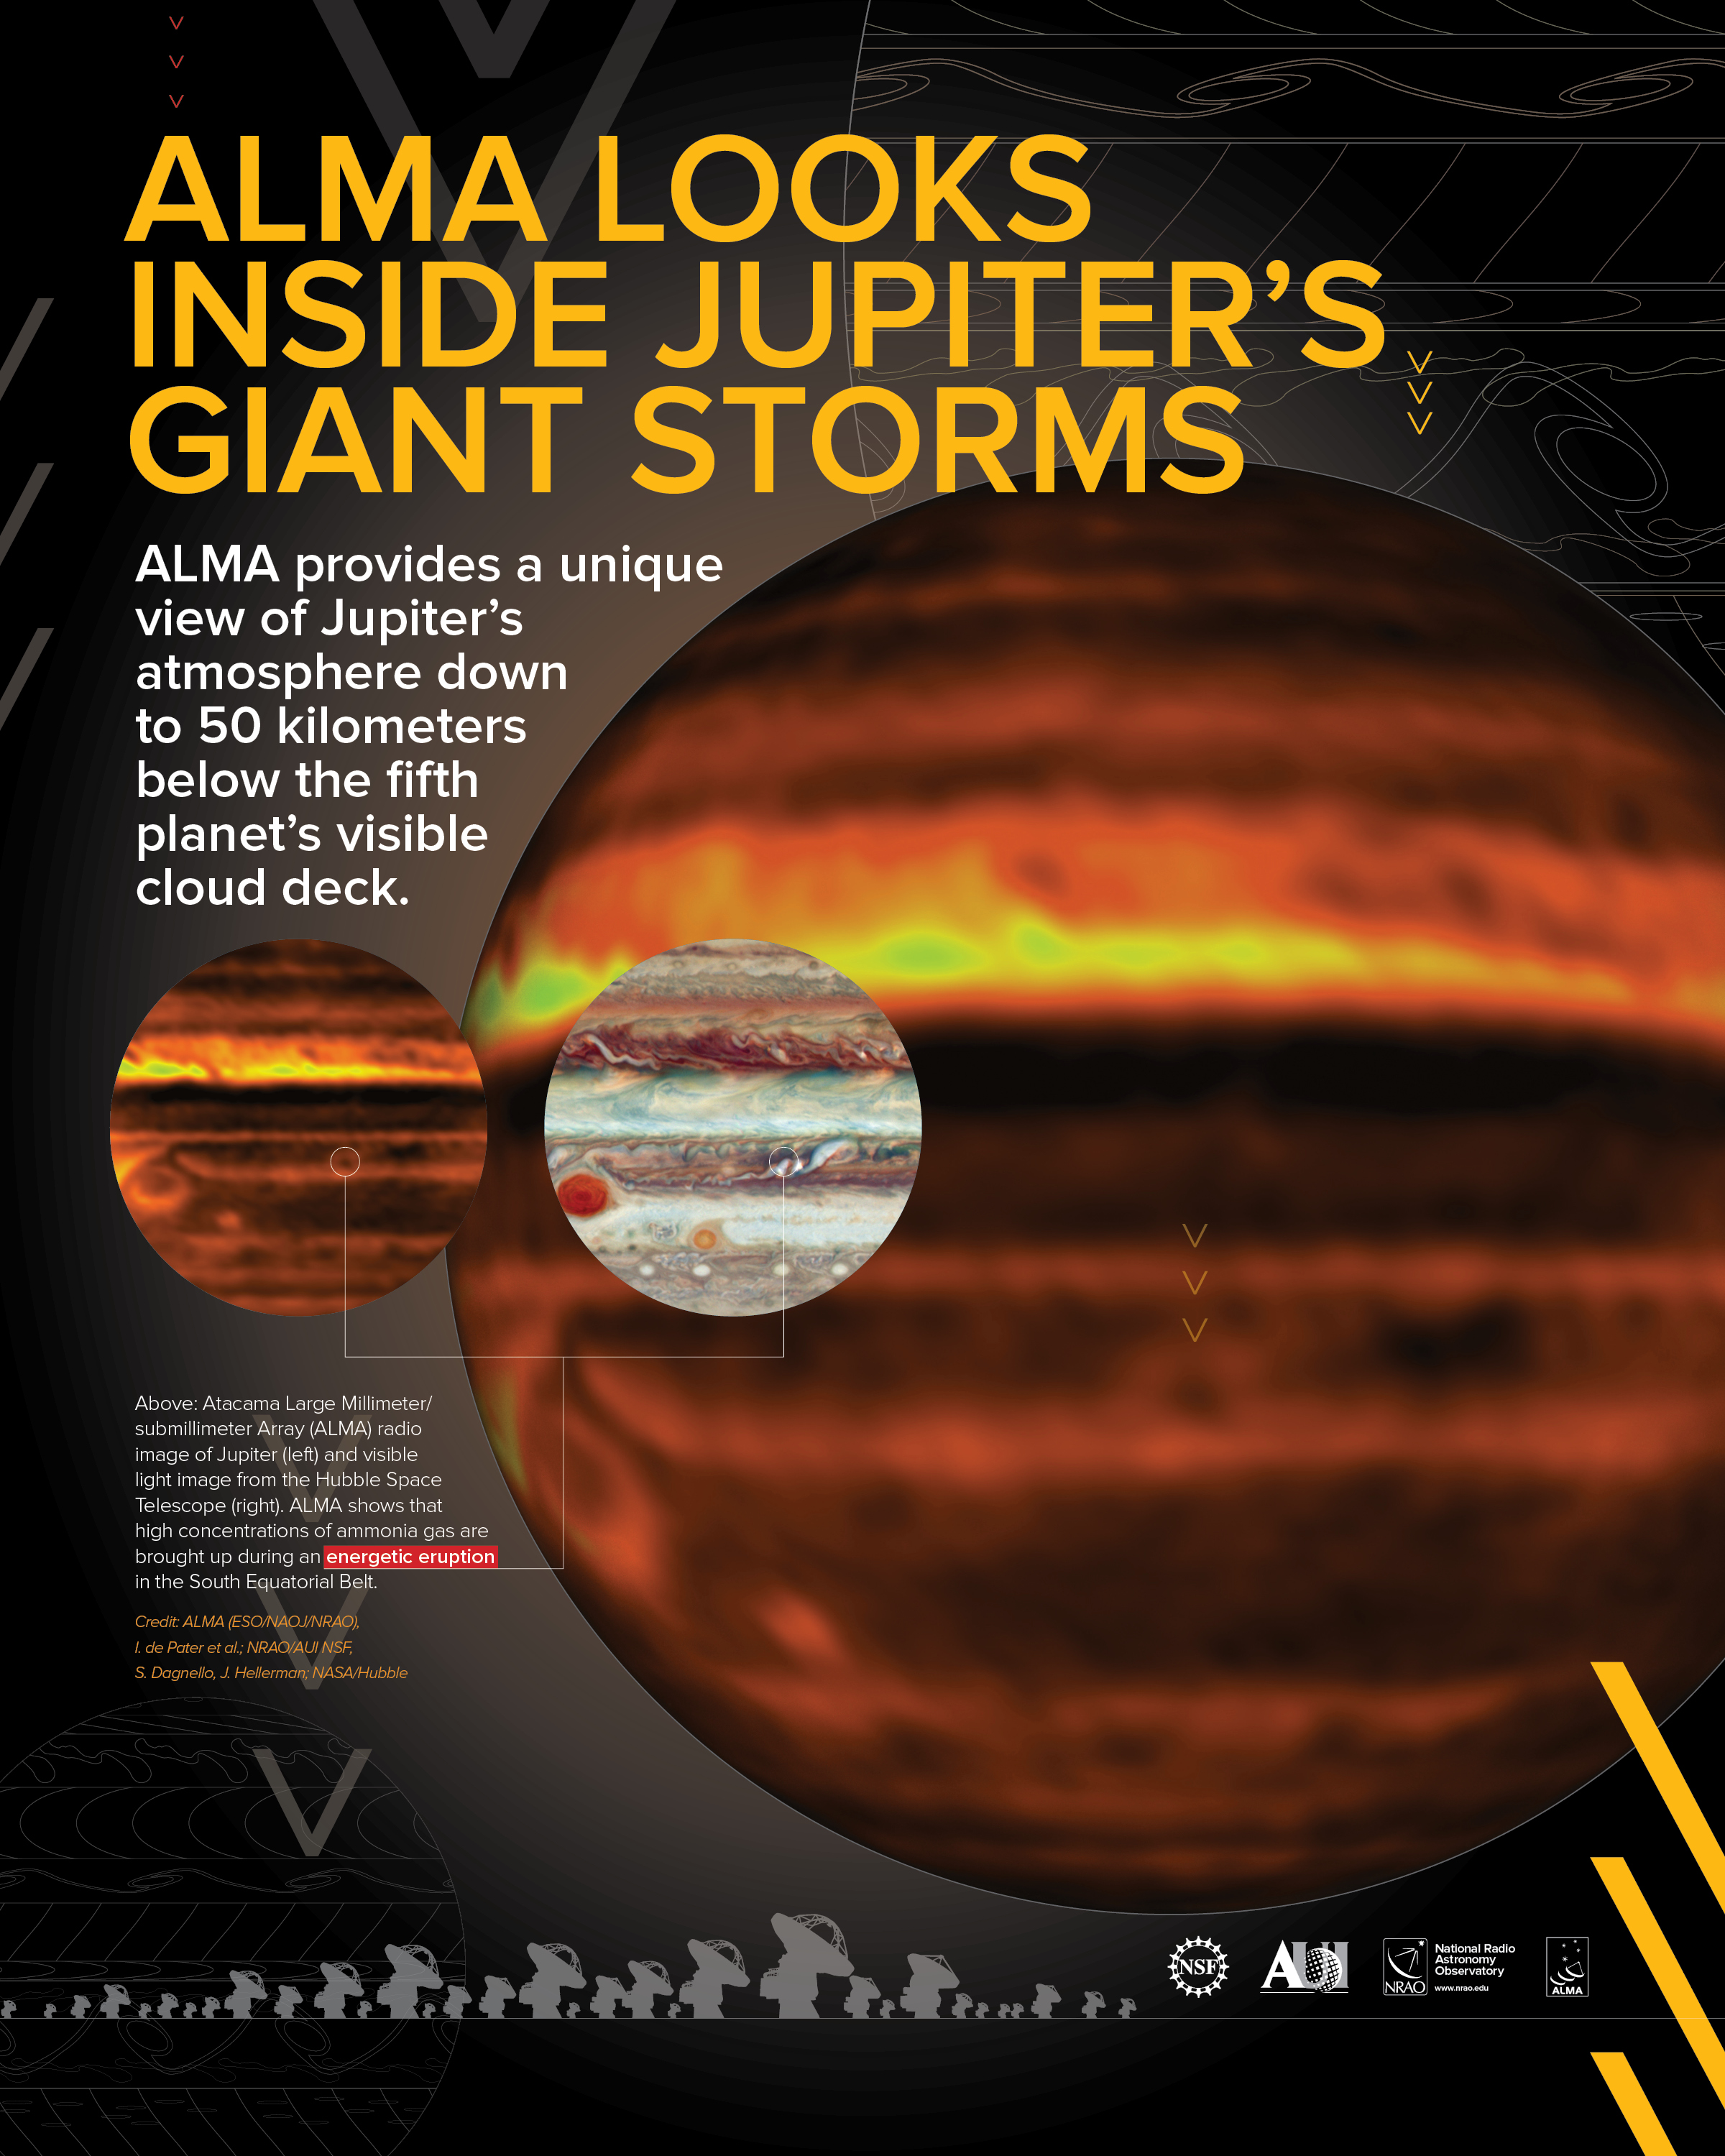

ALMA Peers into the Turbulent Atmosphere of Jupiter

Credit: NRAO/AUI/NSF